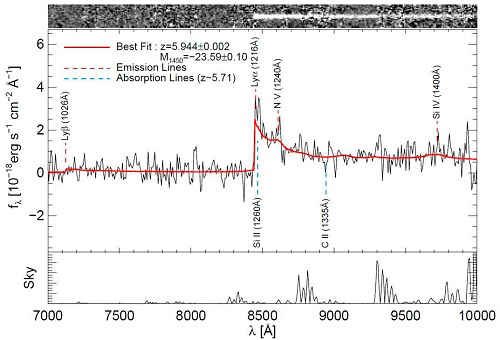

GMOS spectrum of IMS J2204+0111

GMOS spectrum of IMS J2204+0111. A prominent break in the spectrum is visible at the wavelength of about 8500 Å. The feature corresponds to the Hydrogen Lyman-α line which has a wavelength of 1216 Å at rest. It is now shifted to 8500 Å, suggesting that this object is moving away from us at the redshift of 5.944. The sharp break is caused because neutral hydrogen around the quasar absorbed the light at the wavelength below the Lyman-α line.

Credit: International Gemini Observatory/NOIRLab/NSF/AURA